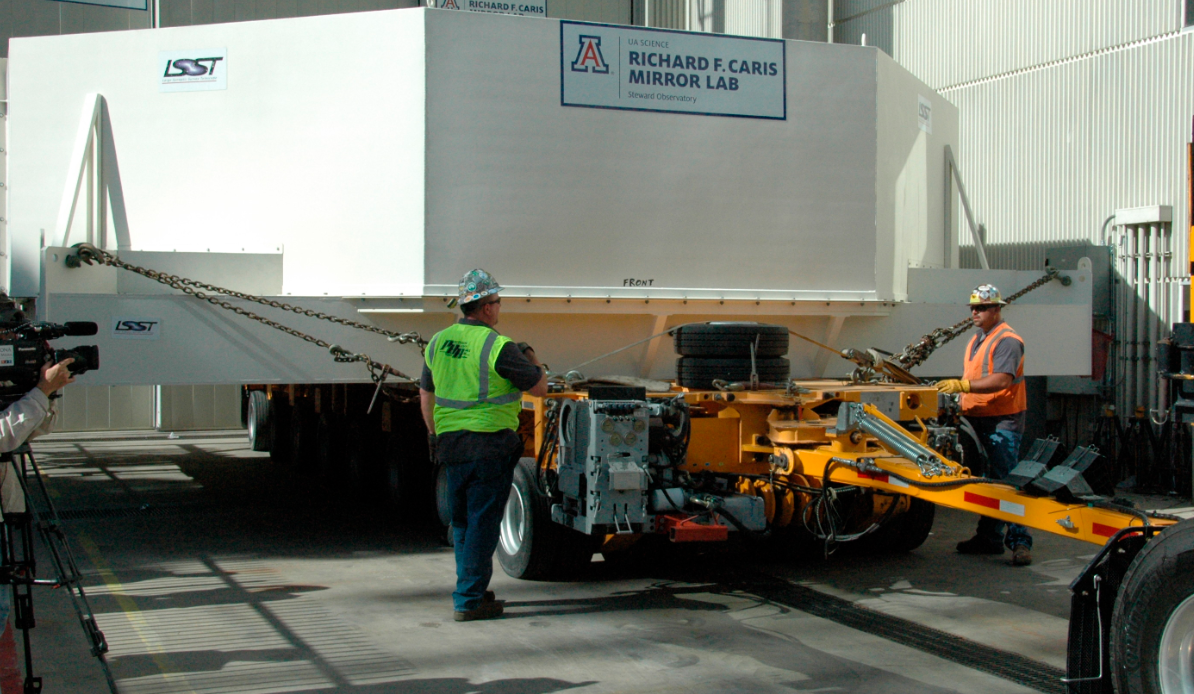

Primary/Tertiary Mirror (M1M3) moved from Mirror Lab to Storage

On May 19, 2015, the completed LSST Primary/Tertiary Mirror (M1M3) was safely moved from the UA’s Richard F. Caris Mirror Lab (formerly SOML) to long-term secure storage at Tucson International Airport. Contractor Precision Heavy Haul executed the eight-mile, three-hour move under the supervision of LSST technical and safety personnel. The mirror move is the culmination of years of hard work and dedication from the LSST technical team, the mirror lab, and generous support from the LSST Corporation and private donors.

Credit: Rubin Observatory/NSF/AURA